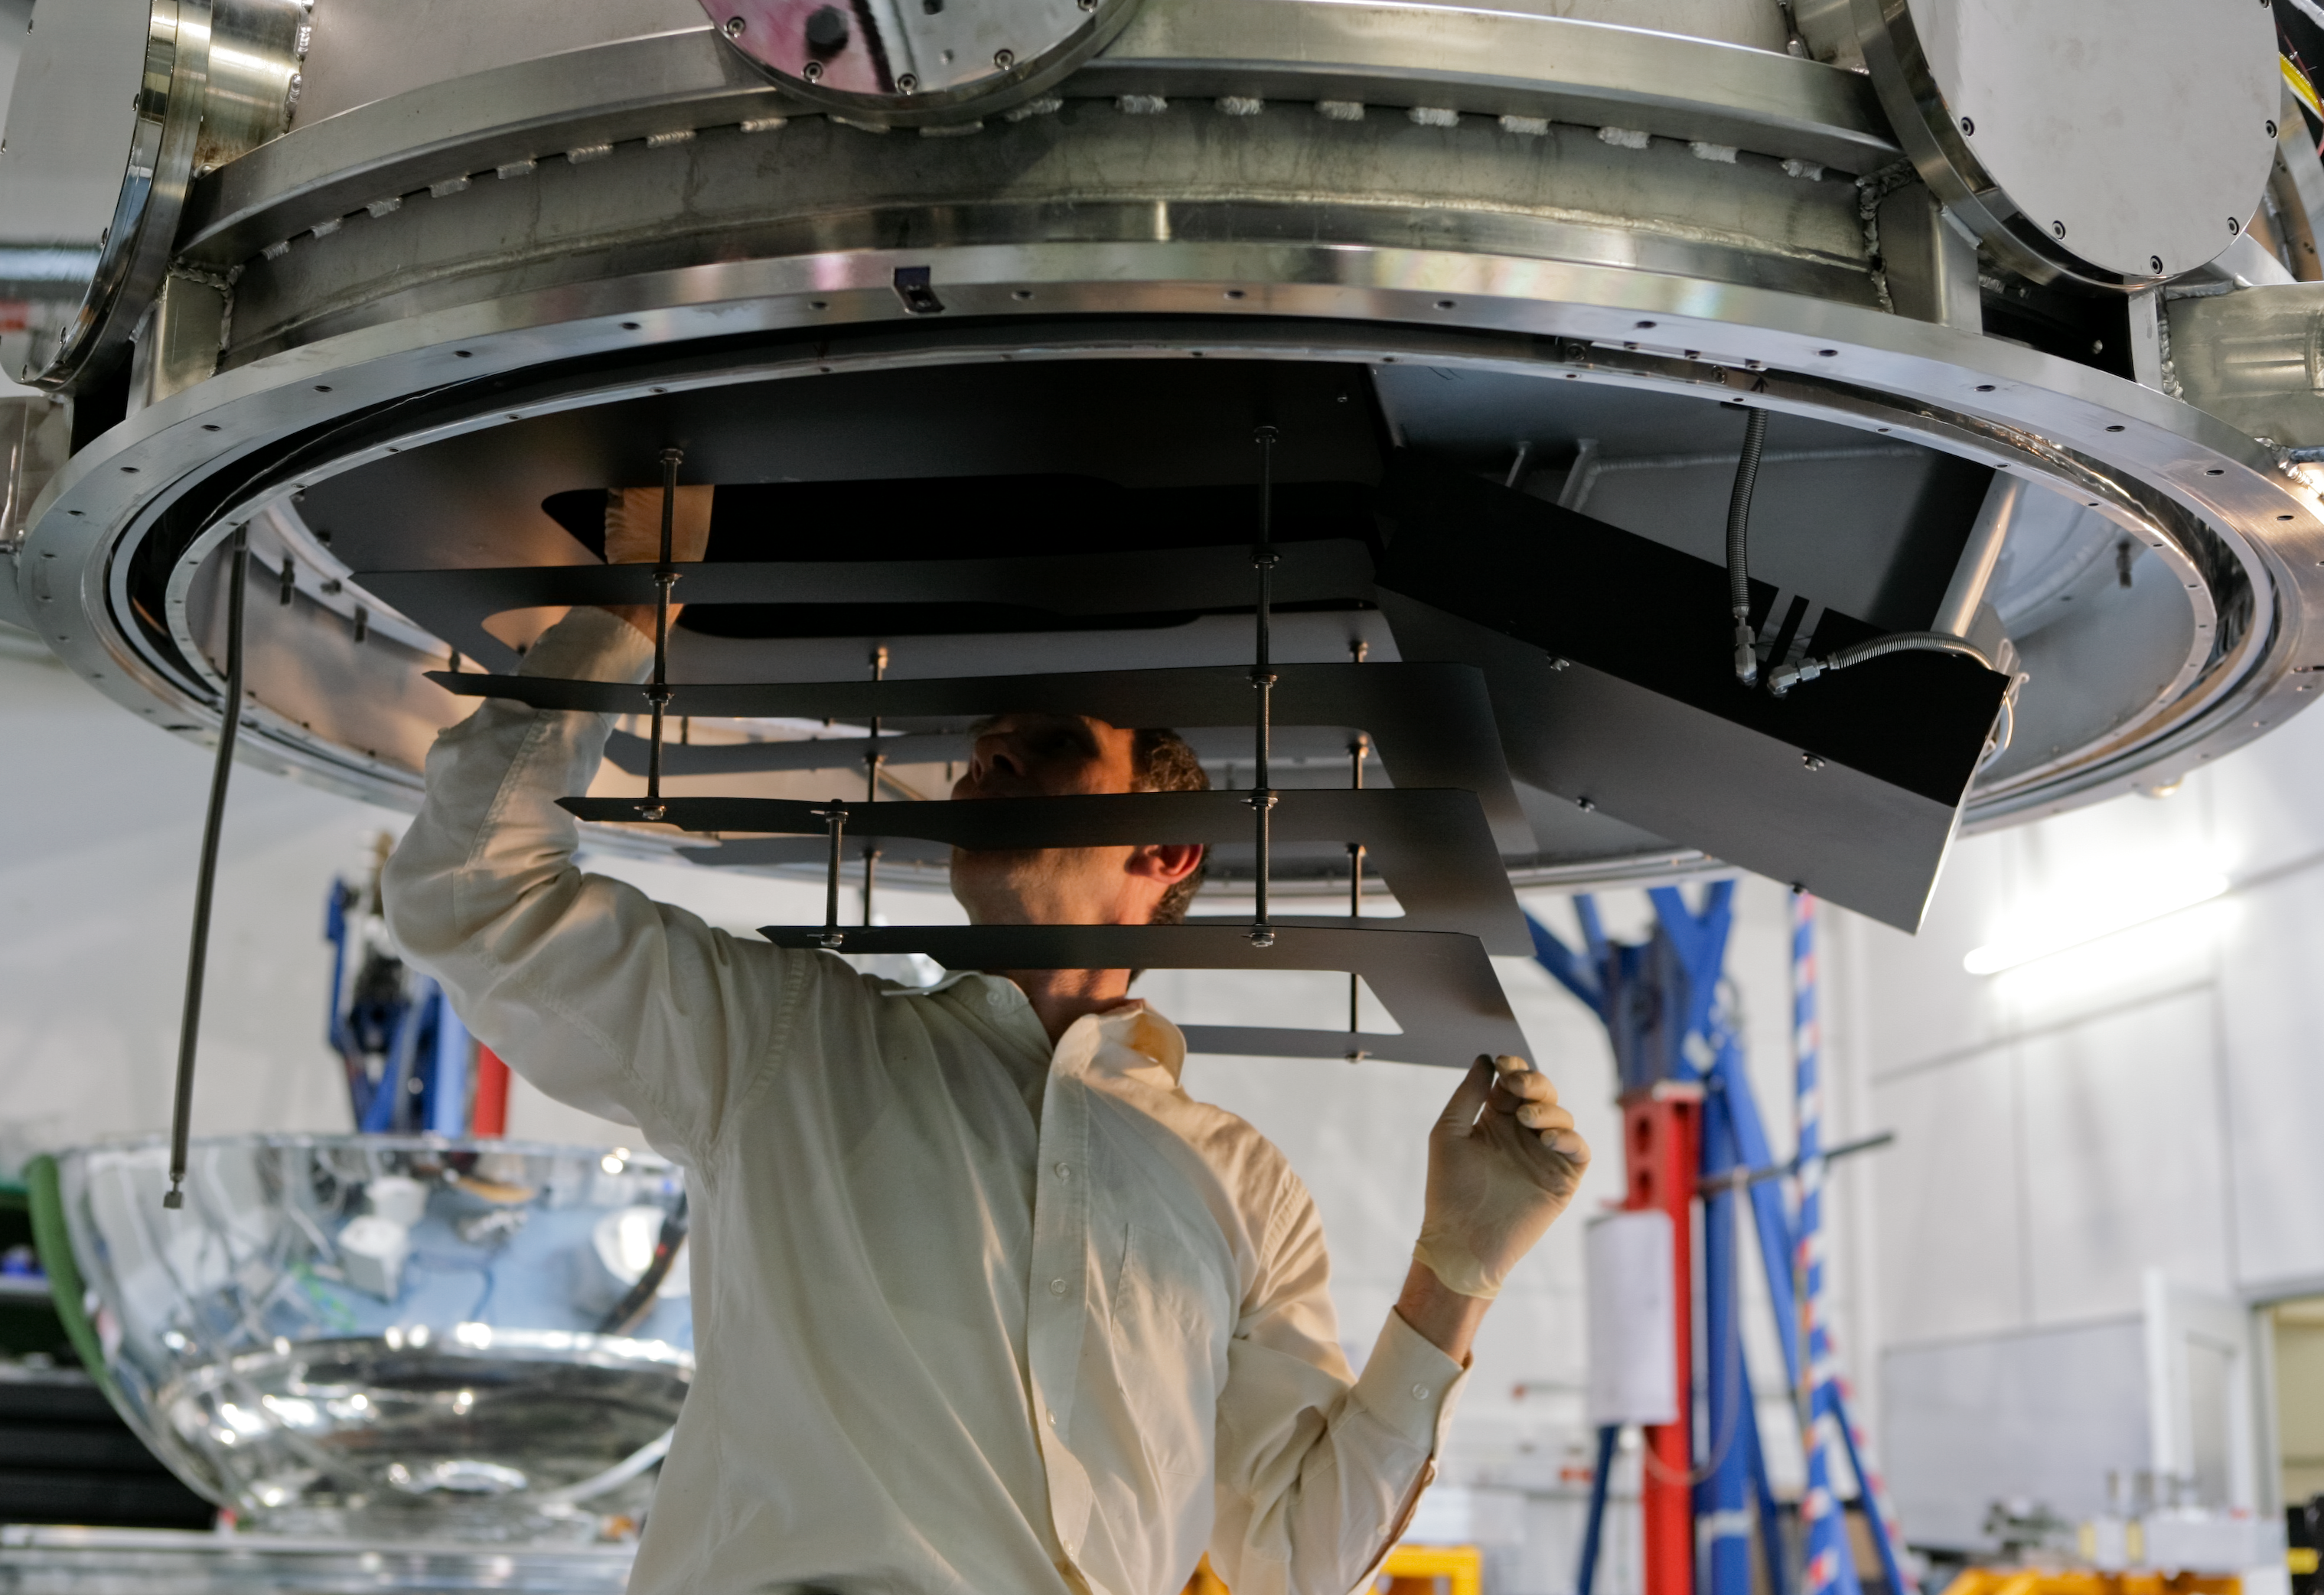

HAWK-I integration

HAWK-I (High Acuity Wide field K-band Imager) is an infrared camera installed on Yepun, the 4th Unit Telescope of the VLT. It combines a quite large field of view, high sensitivity and superb image quality of the VLT, making it the ideal instrument to discover very faint objects, such as distant galaxies and the faintest stars in our galaxy. On the picture, HAWK-I is being integrated: a light baffle is inserted on the light path.

Credit: ESO/H.H.Heyer